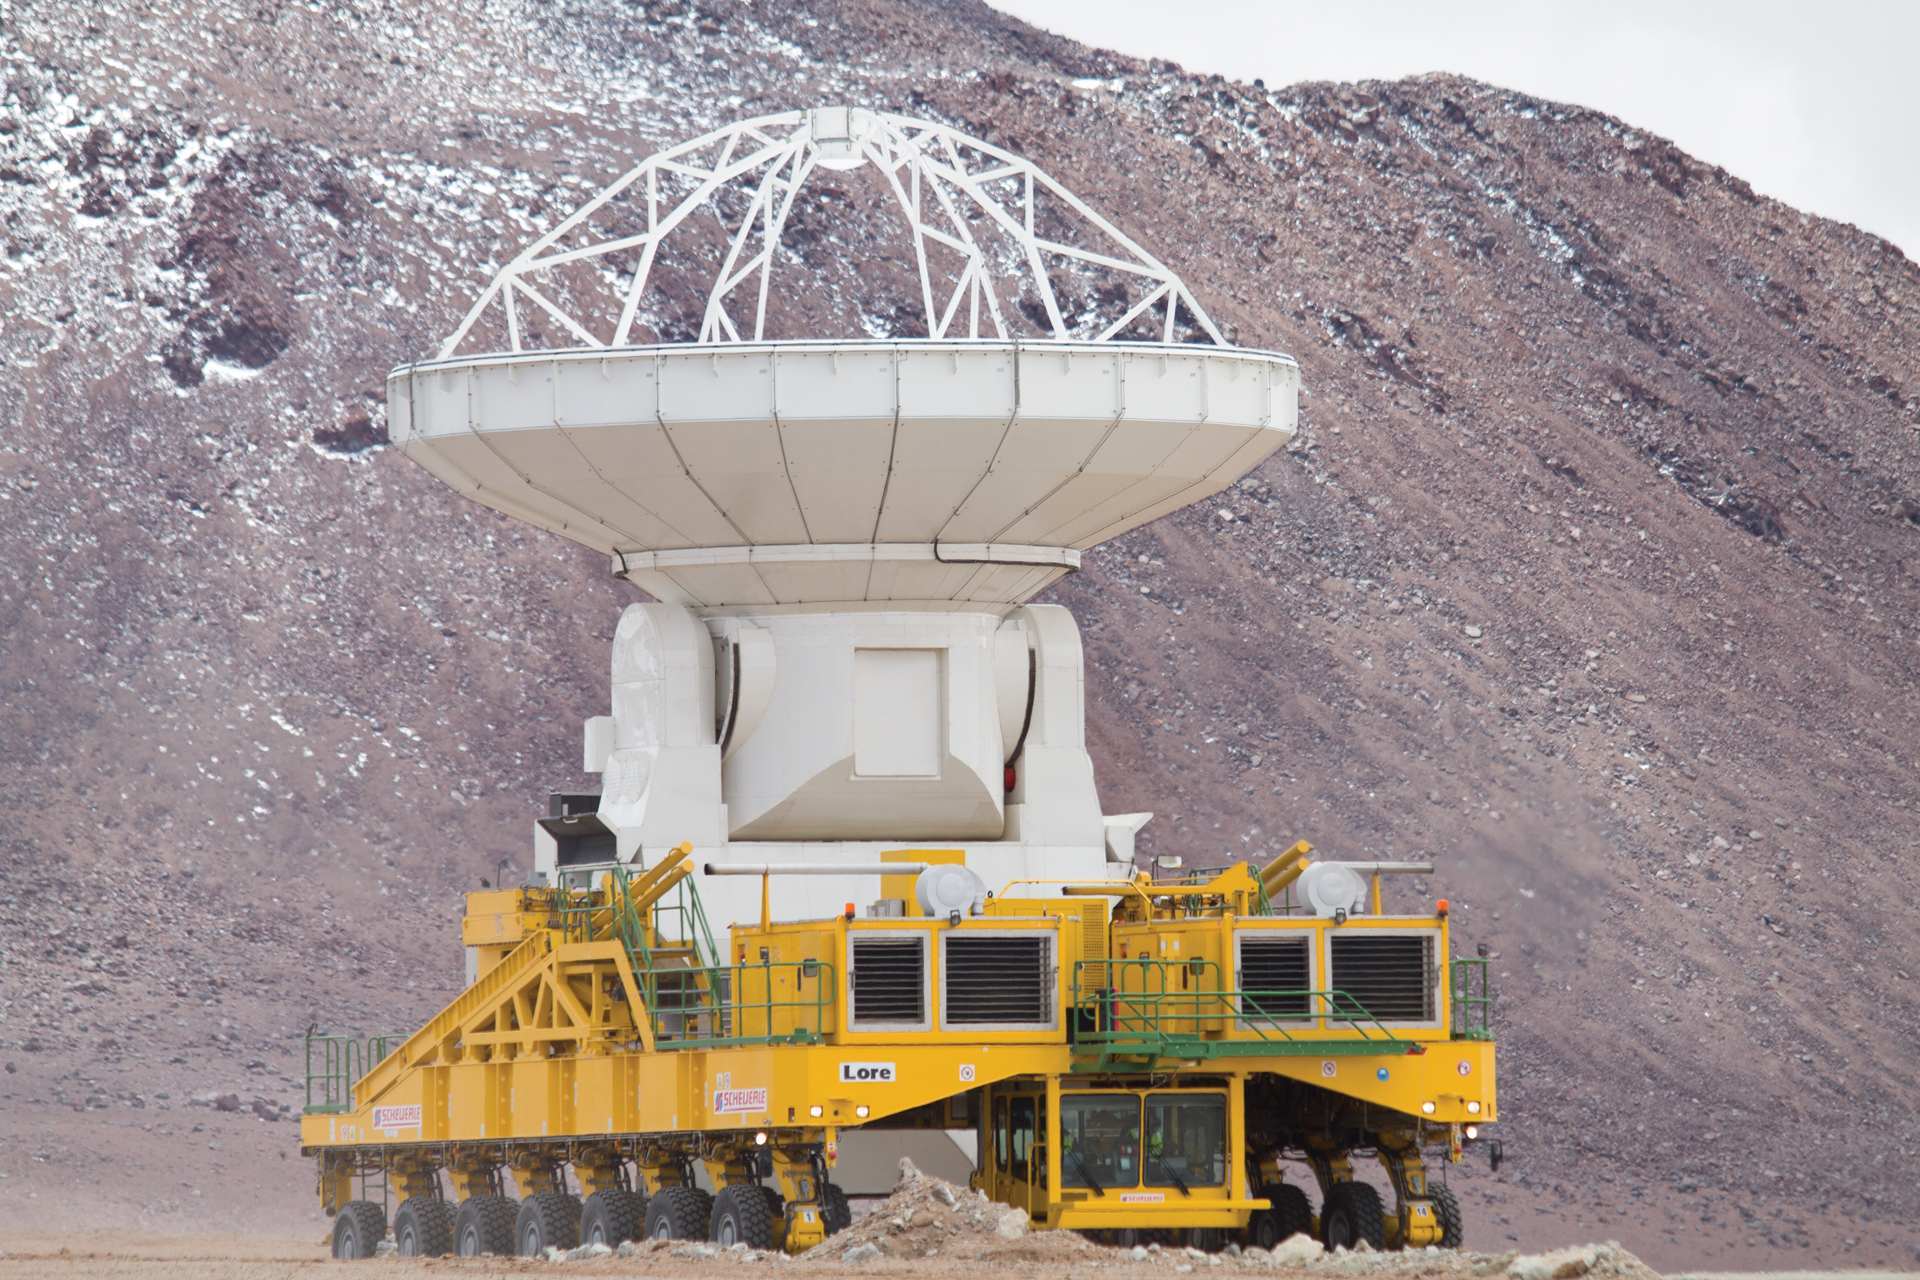

North American ALMA Antenna heads to the high site

The first North American ALMA antenna rides up to the 16,500-foot elevation high site in northern Chile on the back of a transporter. This 12-meter antenna will join the first antenna, a 12-meter Japanese antenna that was placed prior to this climb.

Credit: W. Garnier, ALMA (ESO/NAOJ/NRAO)